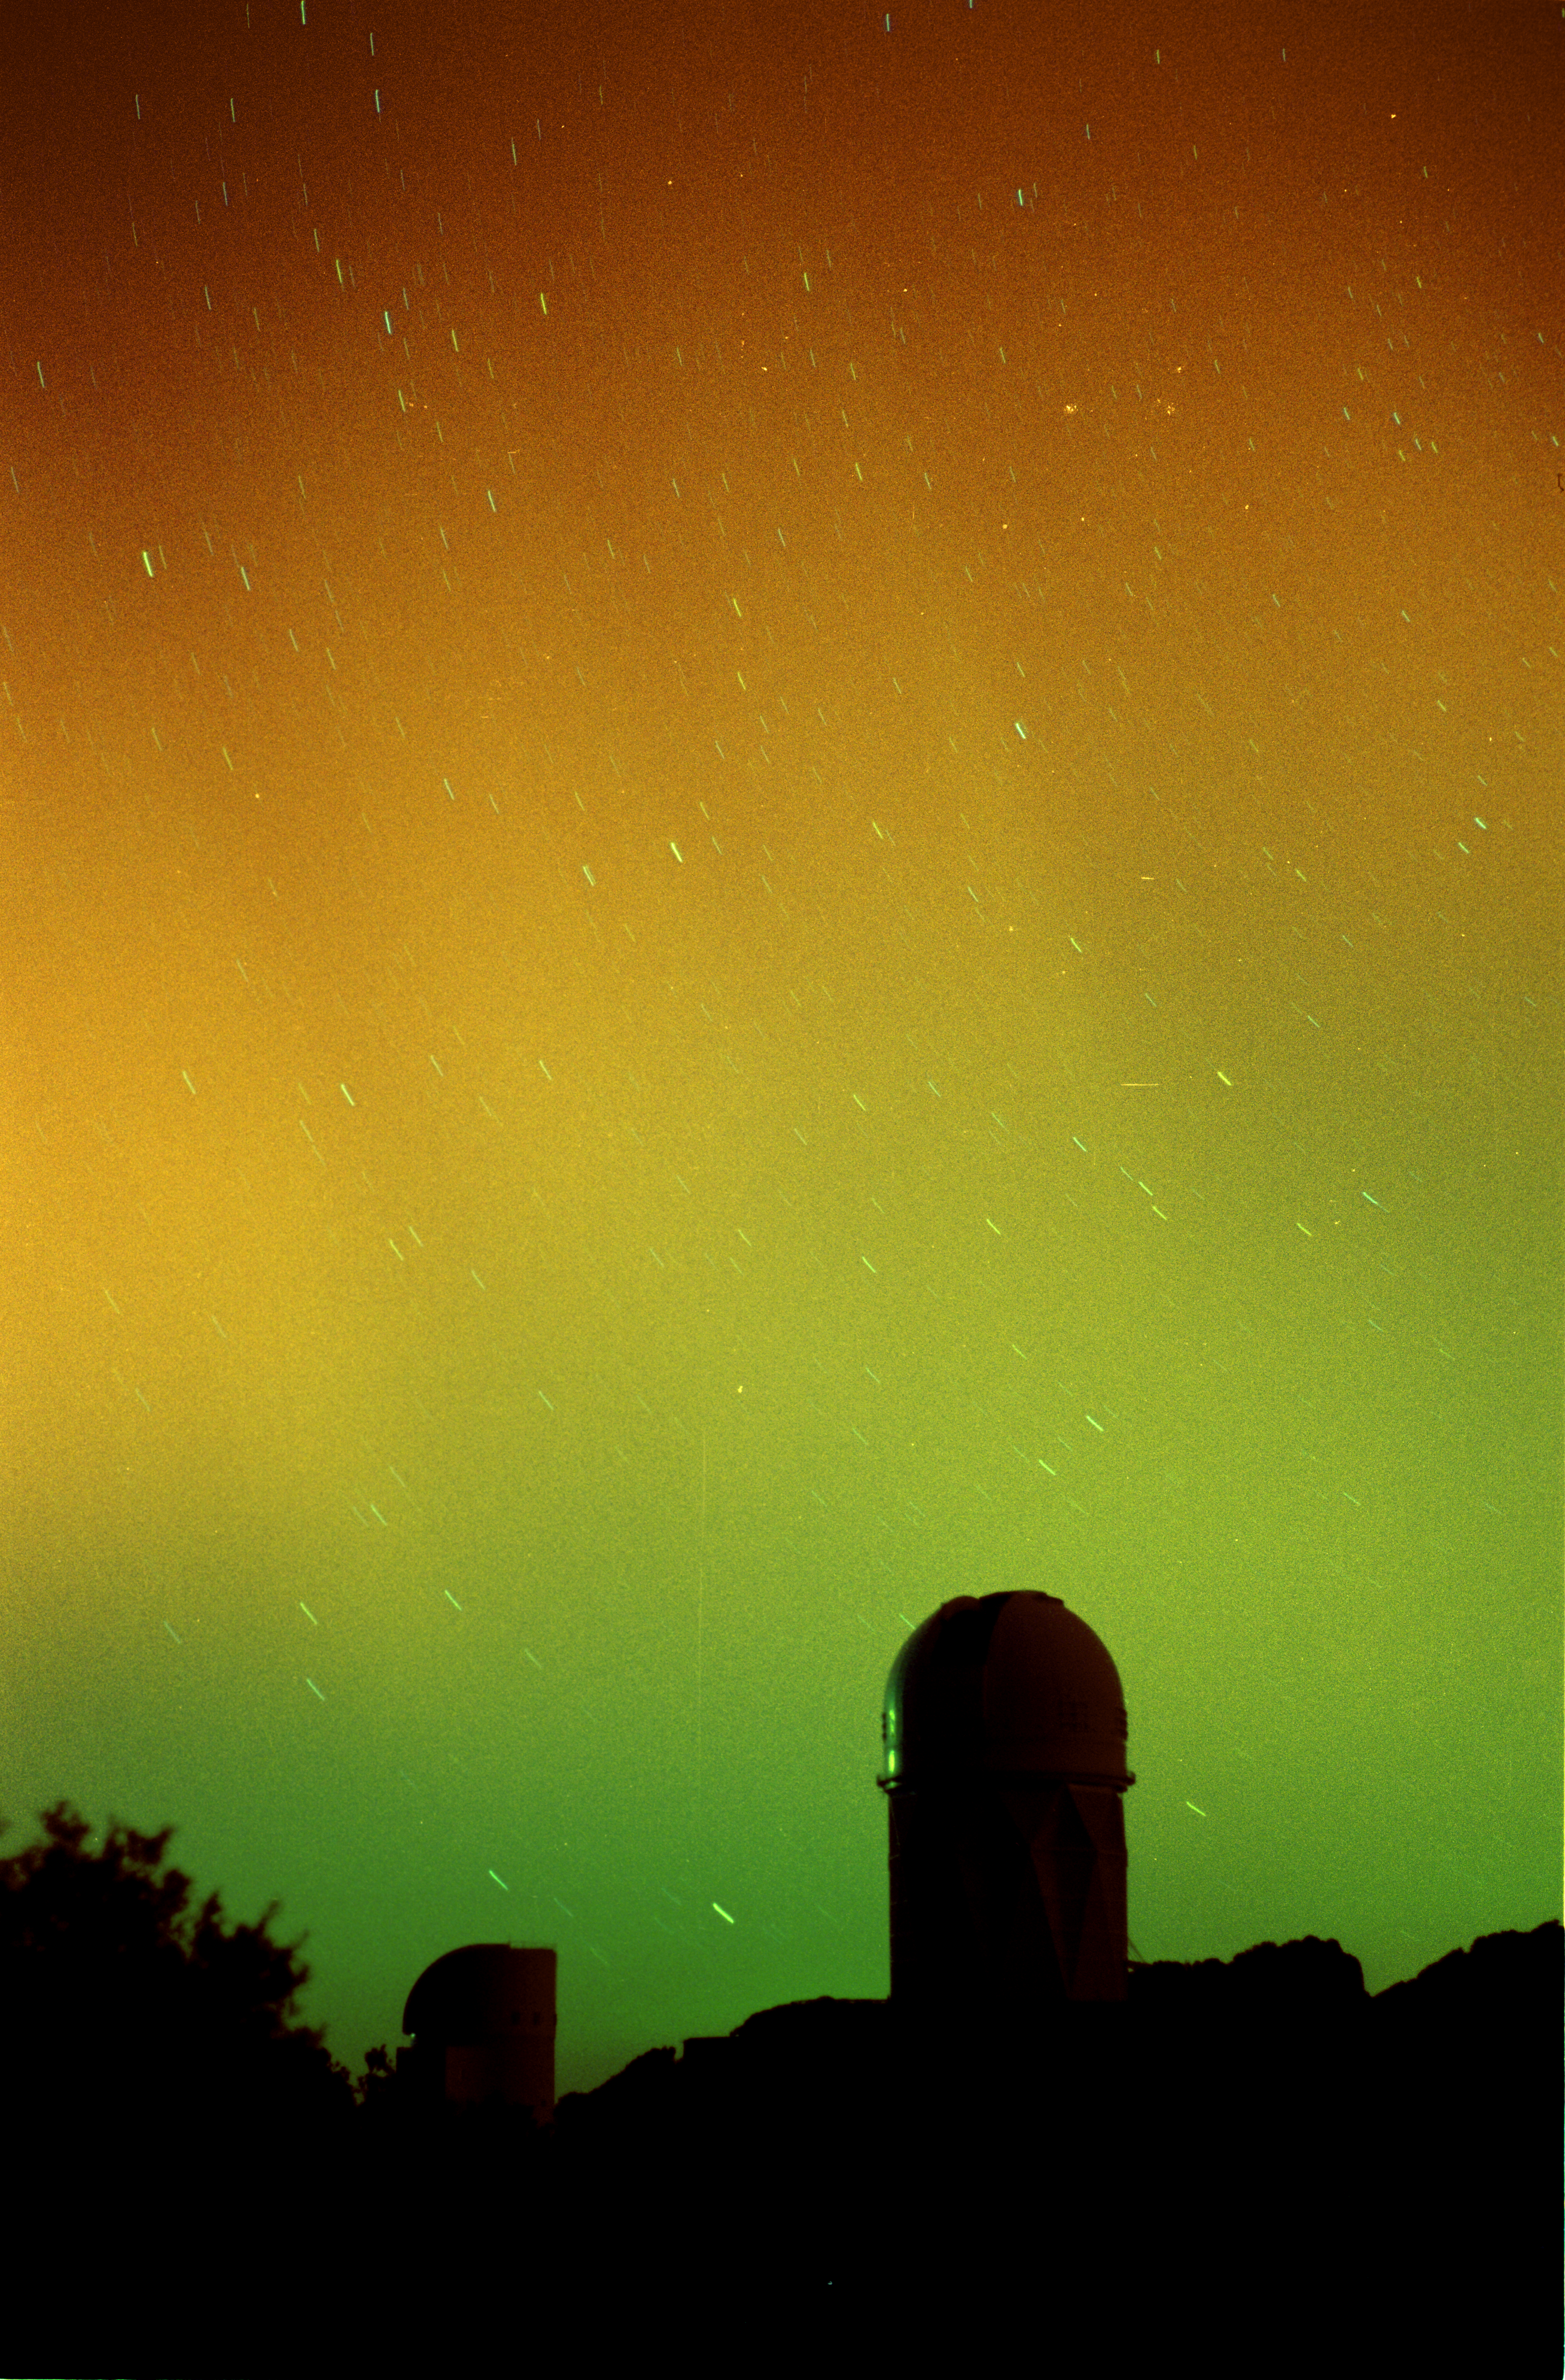

The active Sun lights up the sky

On March 28th, 2001, southern latitudes of the United States were treated to a bright and colorful auroral display. This year marks the height of the 11 year solar cycle which can create intense magnetic storms. This particular aurora is probably associated with a coronal mass ejection from an active region known as AR9393 and associated with the sunspot group discussed in this NOAO press release (see also the press release from Sacramento Peak Observatory). Other interesting information about the effects of the Sun on the Earth can be found at the Space Weather web site. It is rare to be able to see an aurora of this magnitude from Arizona. This is a 30 second exposure using Fuji 800 film and a 50mm camera lens. In addition to the red and green colors, also note the faint striations in the aurora. With the unaided eye these "streamers" moved across the sky in slow undulating waves. The aurora persisted for about an hour, and some of the changes can be seen by comparison with this other image from the same roll of film.

Credit: Adam Block/NOIRLab/NSF/AURA/